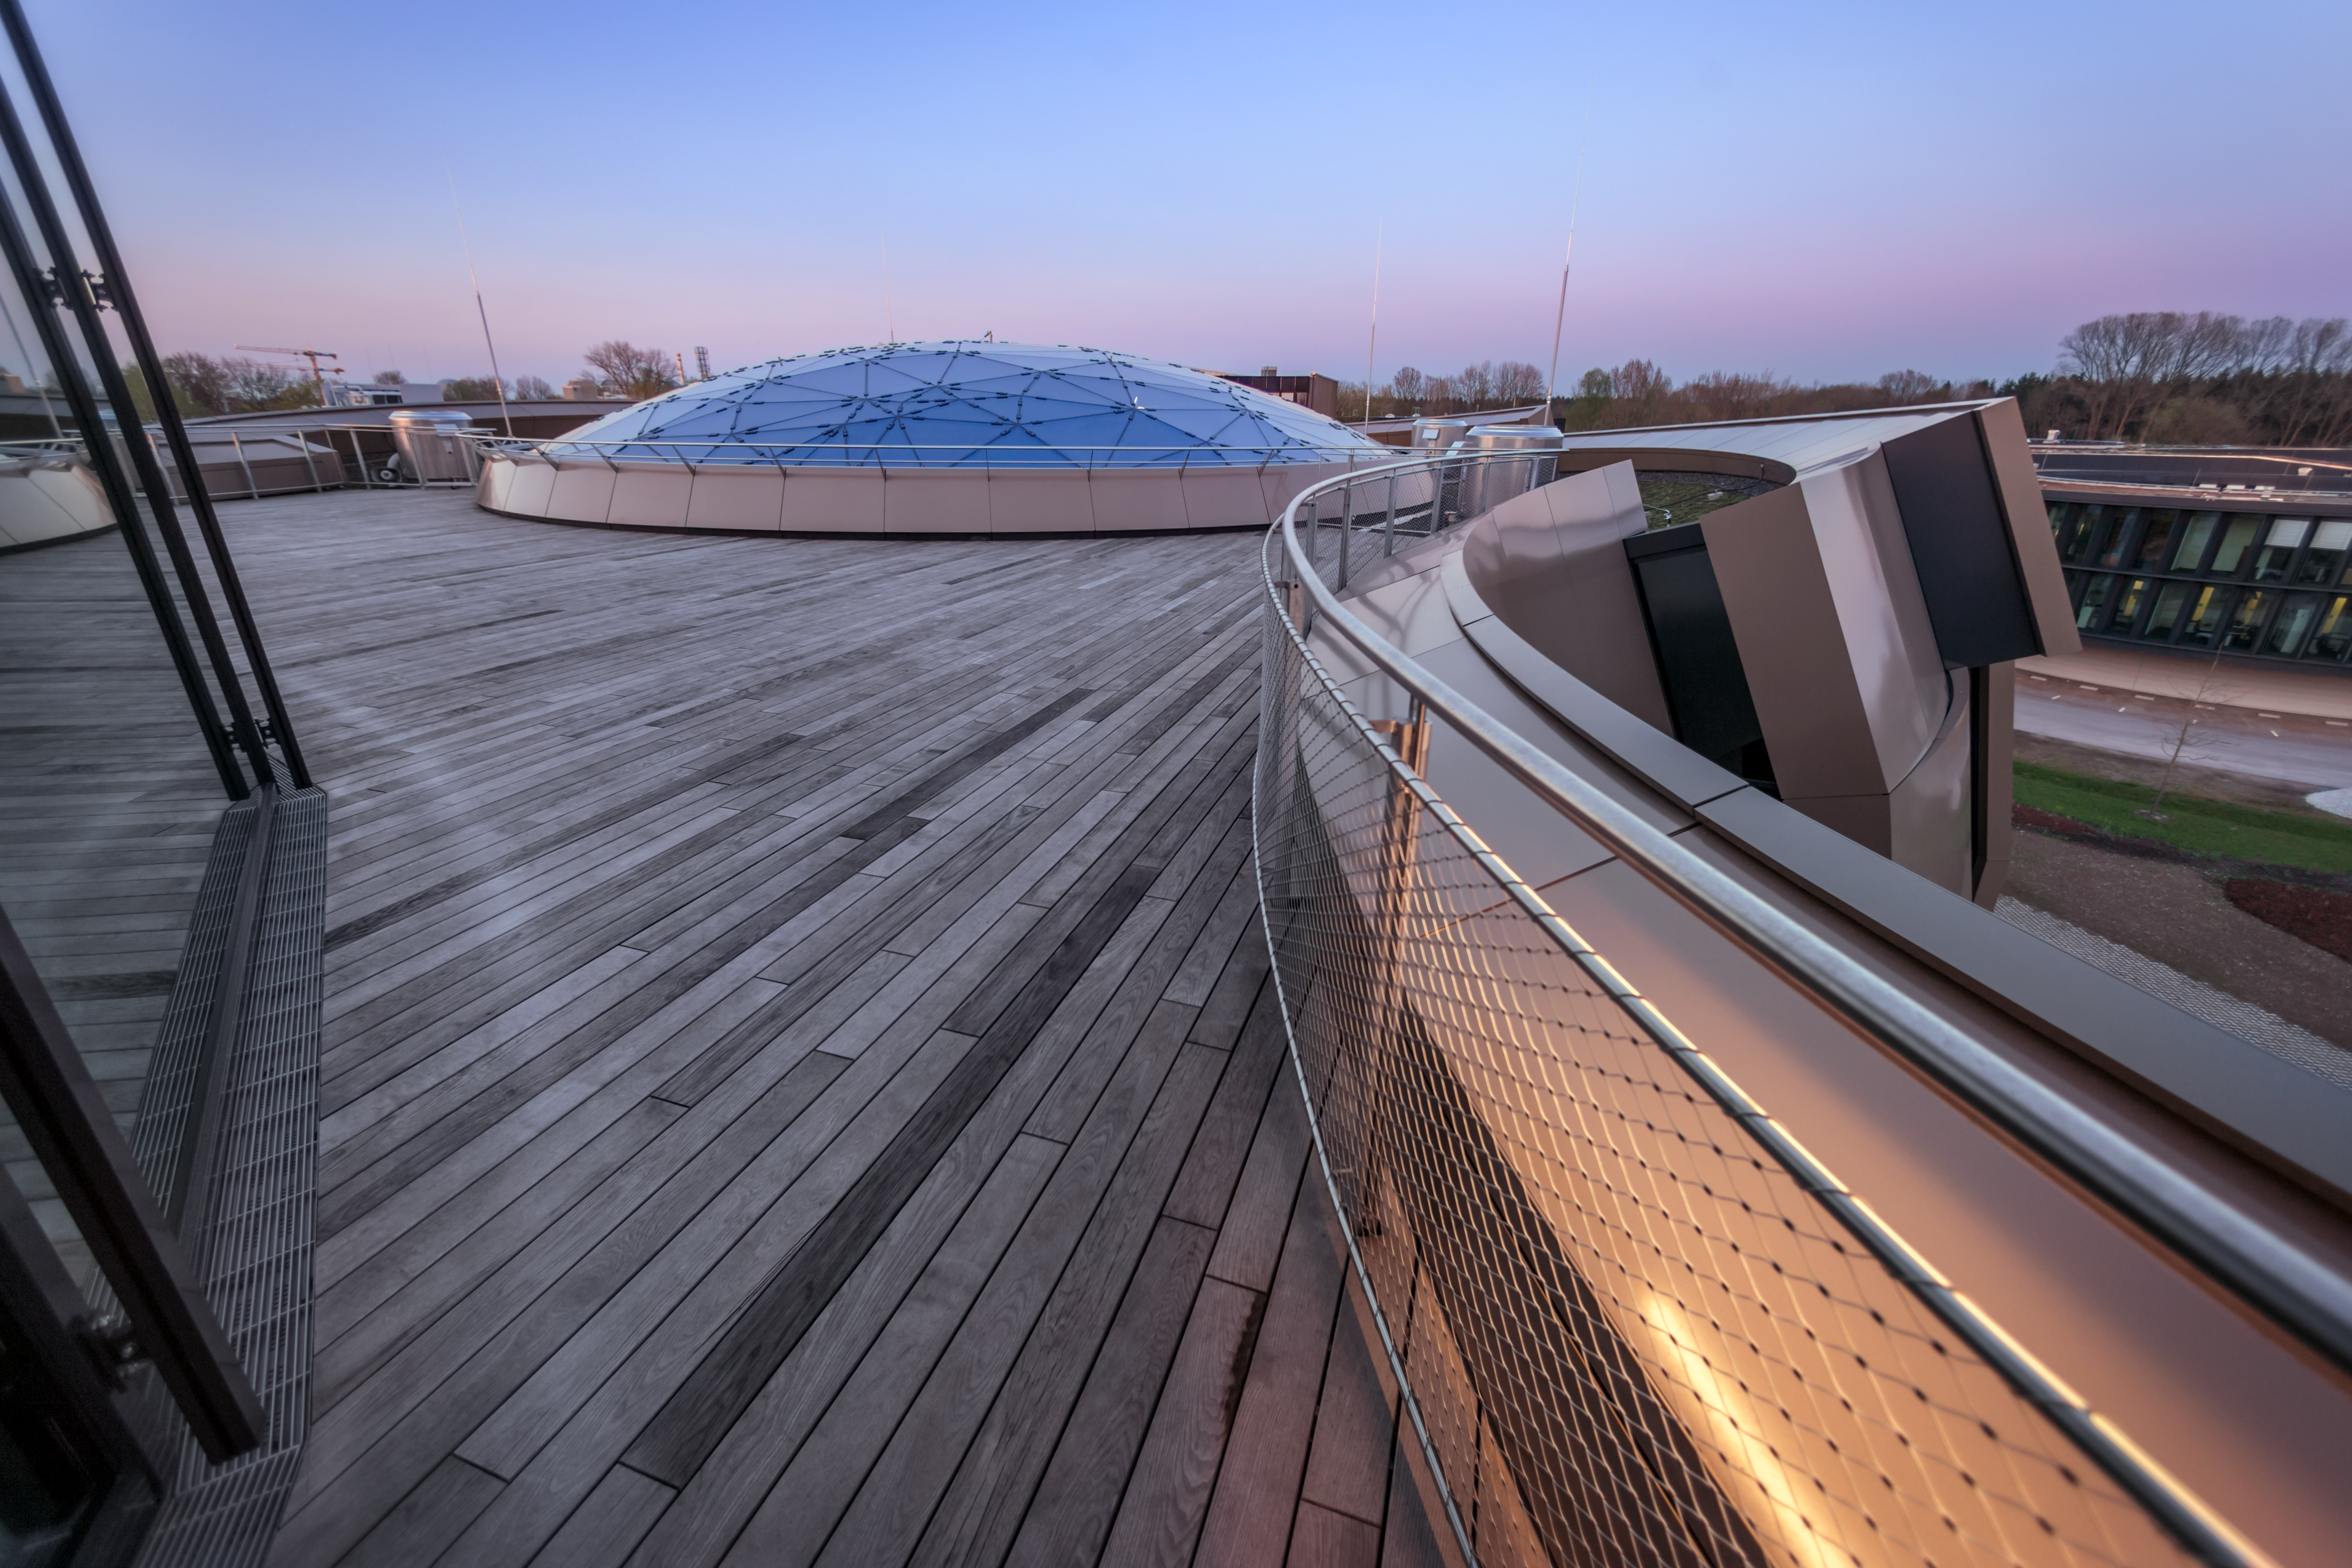

Star-roof at sunset

This image shows a sunset view of the Rooftop Terrace of the ESO Supernova Planetarium & Visitor Centre, overlooking the Star-roof of The Void. The roof, which weighs almost 30 tonnes, consists of glass panels set into a metal framework made of 262 triangular sections, artistically arranged to represent some of the constellations of the southern sky.

In good weather you will also be able to see the Alps, creating a perfect backdrop for an informal event or an after-hours business cocktail.

Credit: ESO/P. Horálek